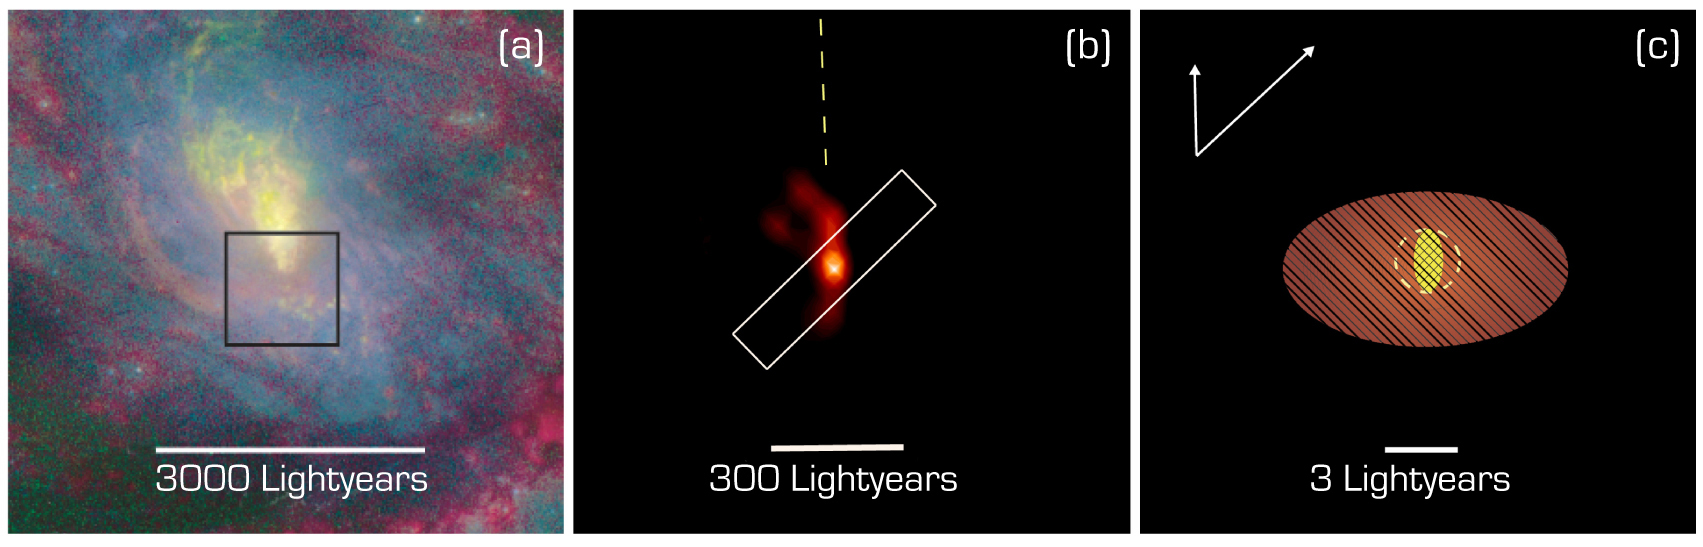

The innermost region of the active galaxy NGC 1068

New insight into the central region of the active galaxy NGC 1068, at increasing magnification. Image a (left) is a colour composite of NGC 1068, obtained with the Hubble Space Telescope (HST); showing stellar light in blue, oxygen ionized by the active nucleus in yellow, and inonized hydrogen in red. Image b (middle) is a VLTI image by MIDI at wavelength 8.7 µm, penetrating the dust cloud and showing the central structures in great detail. Image c (right) is a sketch of the dust structure of the innermost region. It contains a central hot component (at least 500°C; yellow), marginally resolved by the VLTI observations in the North-South direction (i.e. in the vertical direction in this image). It is surrounded by a larger warm component (~50°, red) that is well resolved. The arrows at the upper left indicate the directions of the two VLTI baselines and the corresponding resolution (image sharpness) at the central observed wavelength (10.5 µm).

Credit: ESO